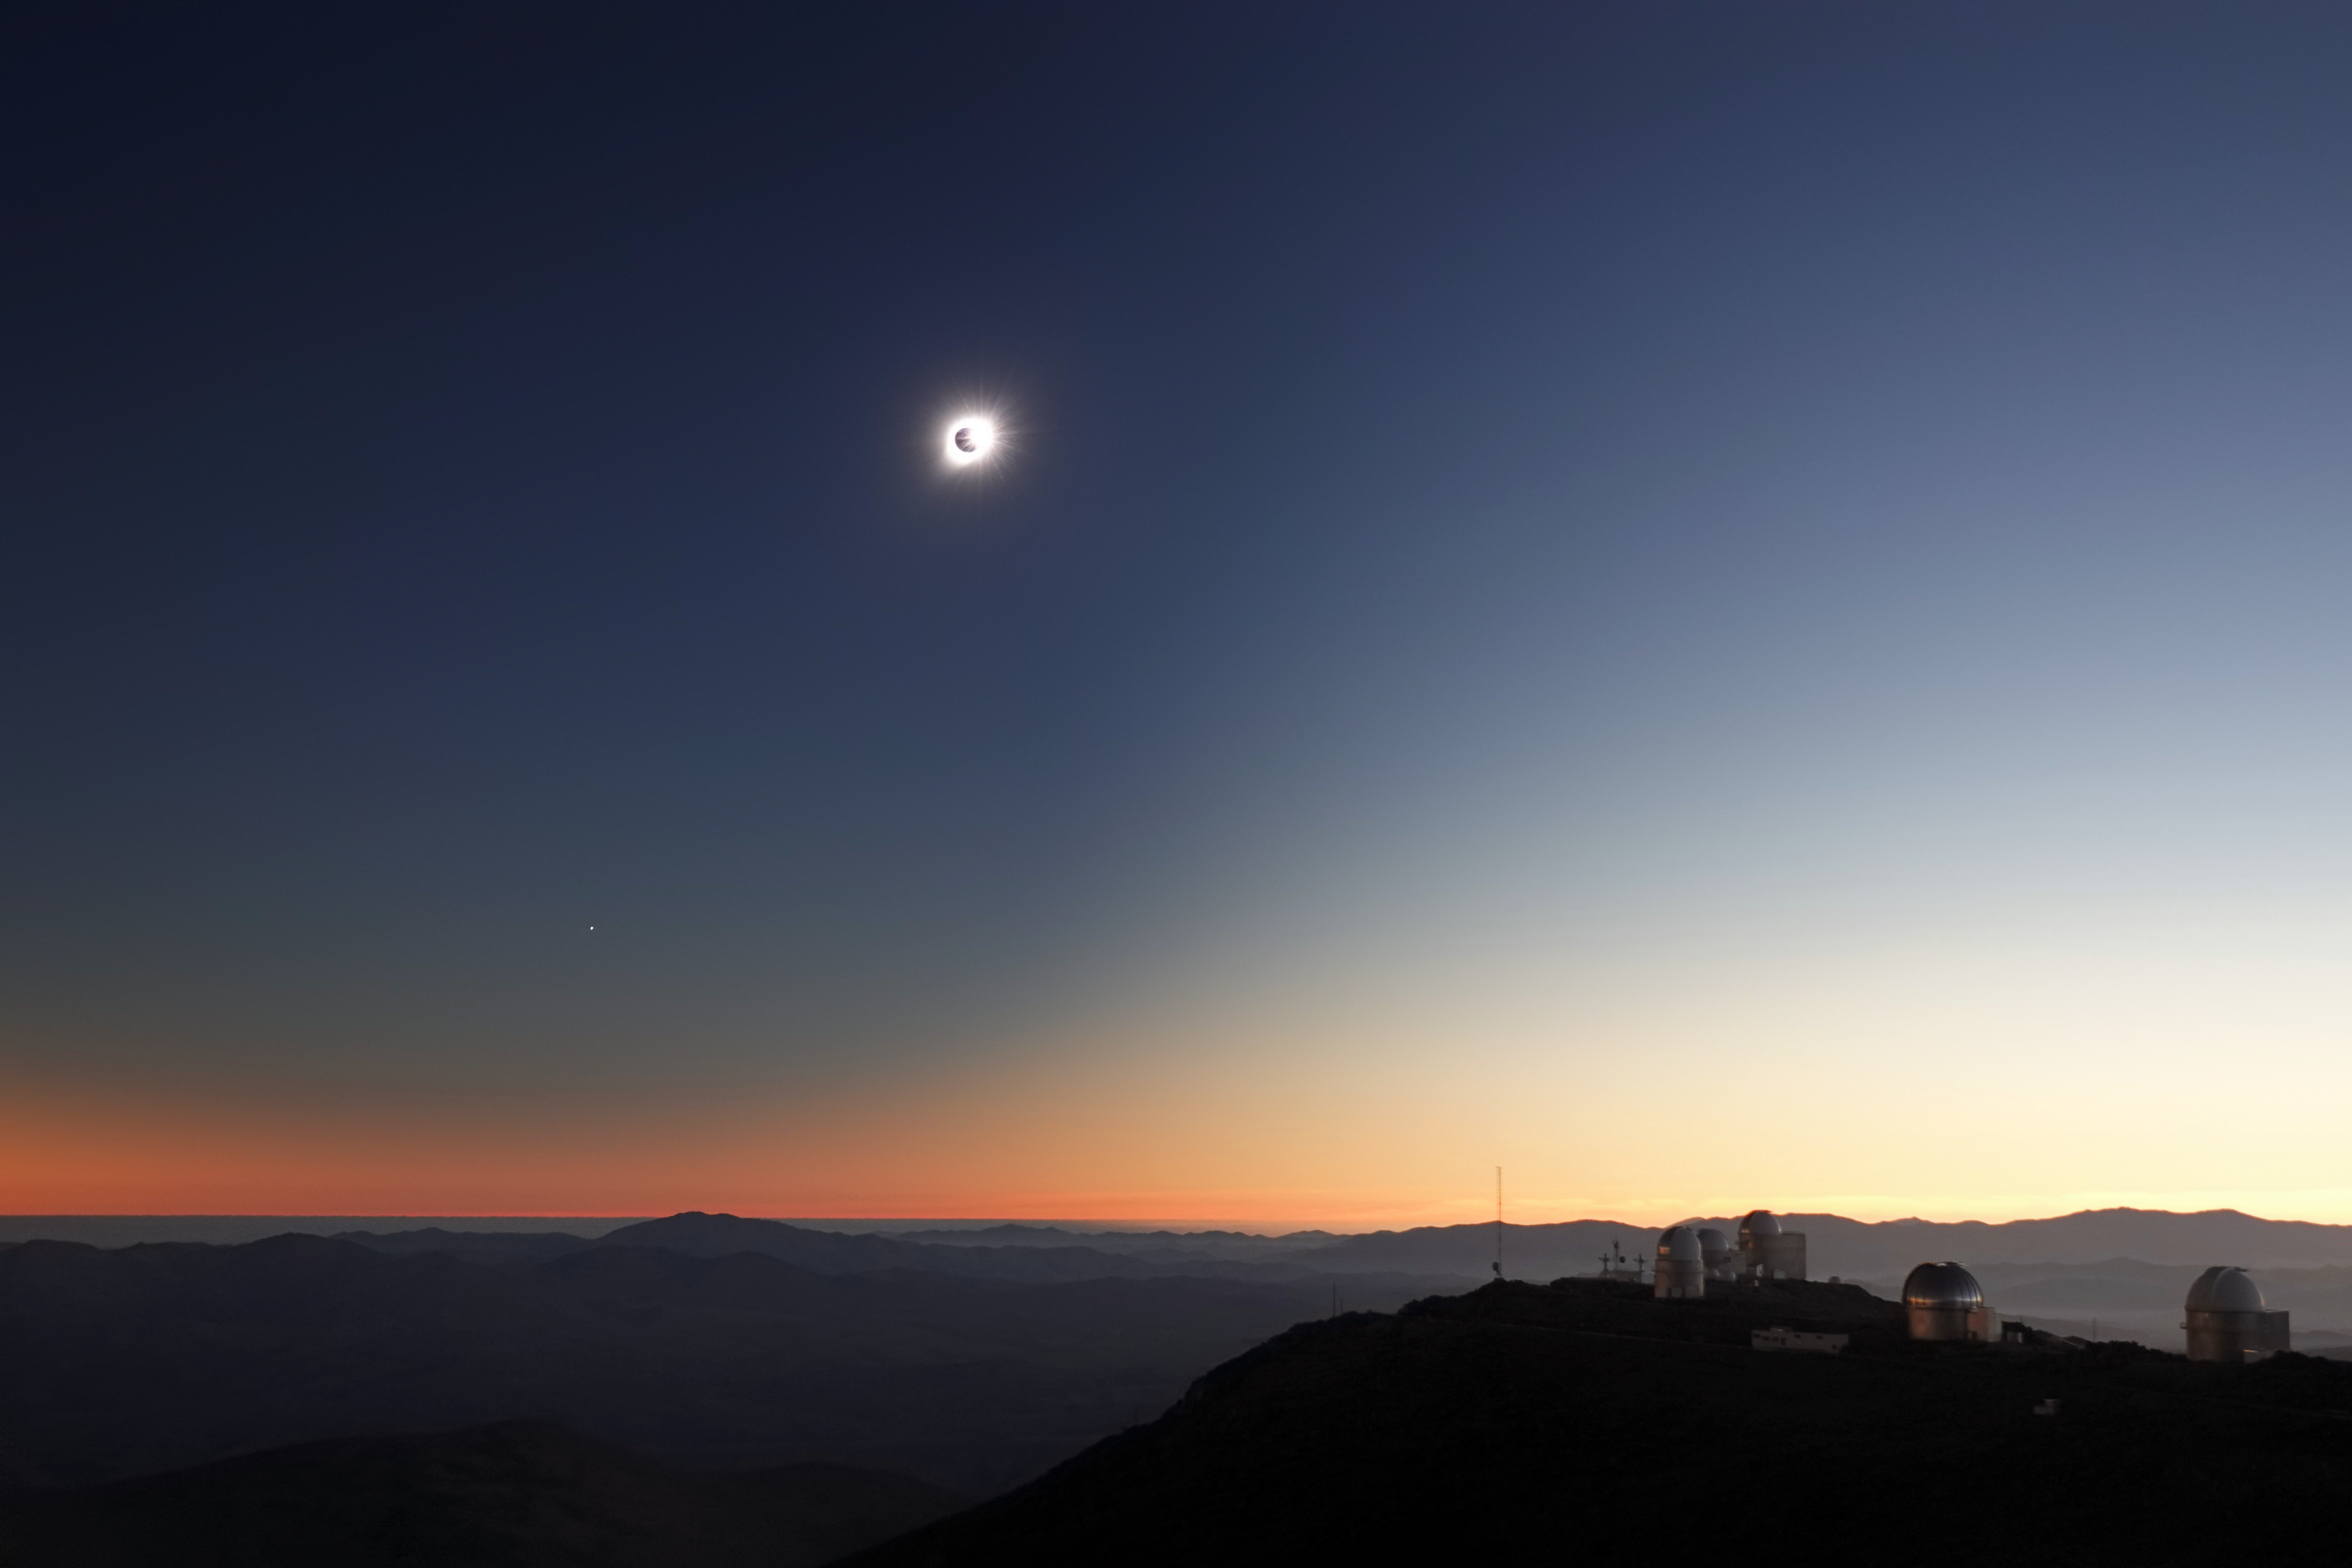

Diamond ring over La Silla Observatory

During the last seconds before the Moon totally eclipses the Sun, a "diamond ring" can be seen in the sky. The sky splits into day and night in a fantastic display that twists our perception of reality. Picture taken on 2 July 2019 at the ESO La Silla Observatory in the Atacama Desert, Chile.

Credit: ESO/R. Shida